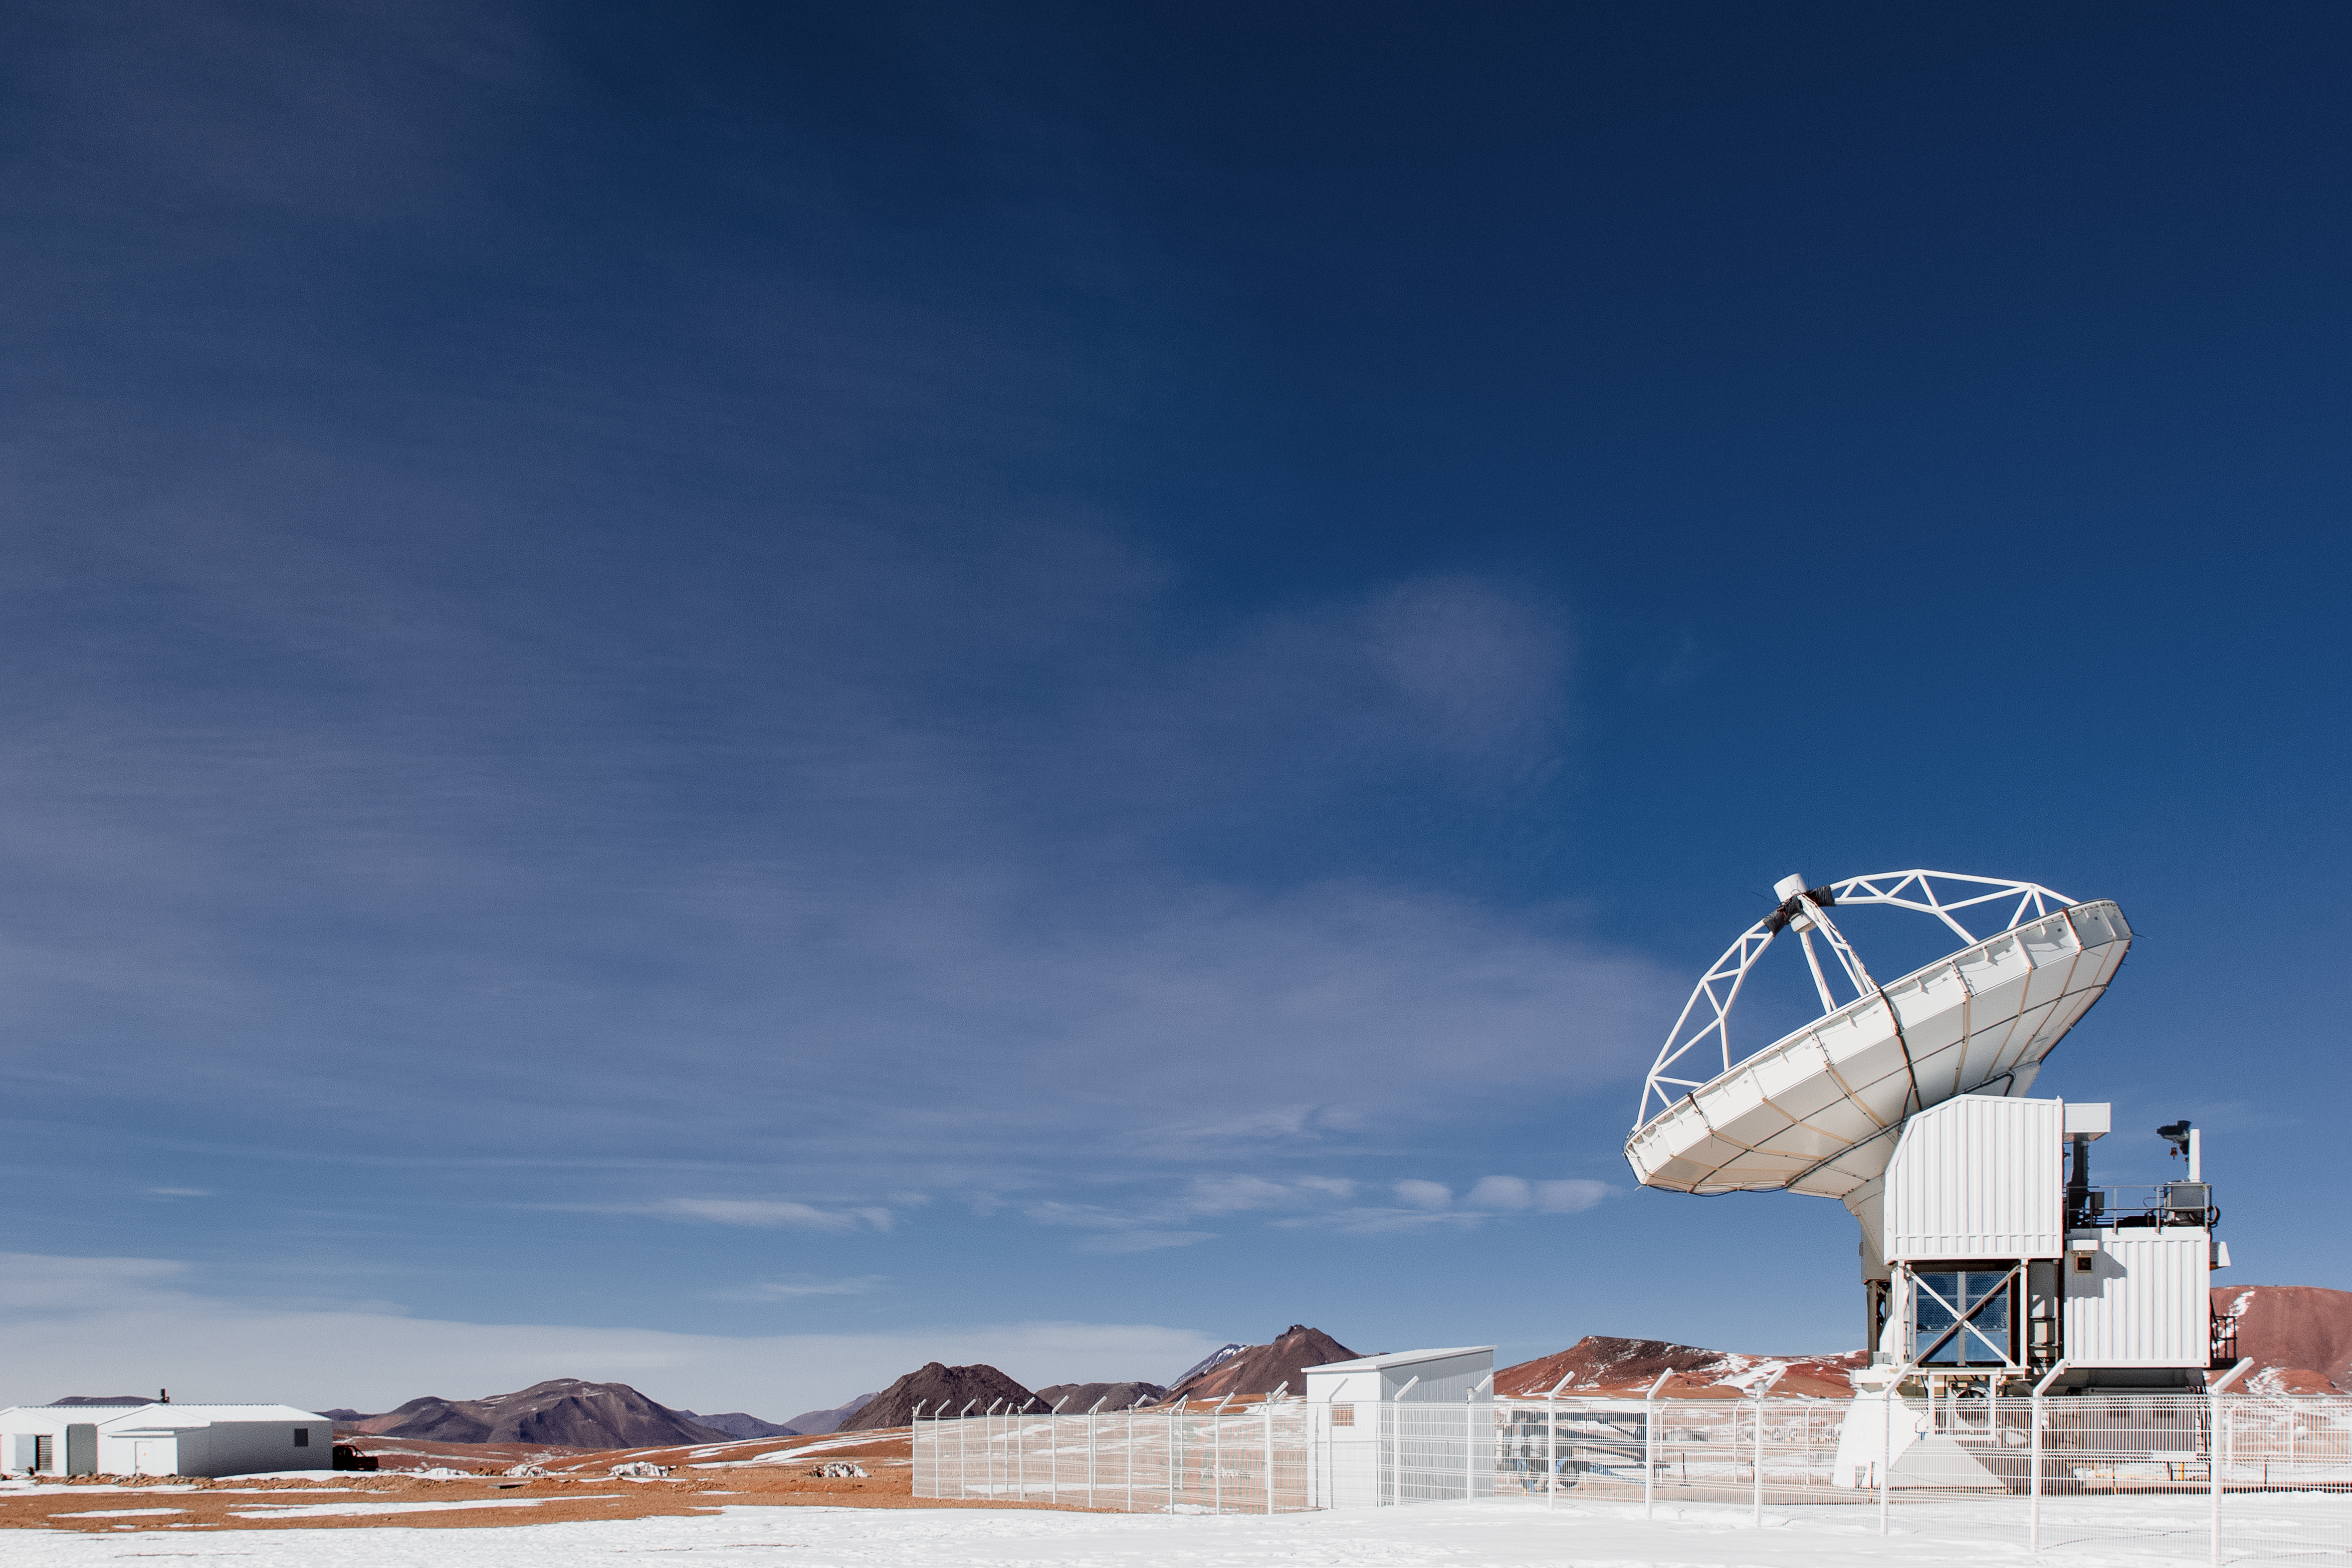

APEX on snowy Chajnantor

The 12-metre dish of the ESO operated Atacama Pathfinder Experiment (APEX) telescope points towards the blue sky in the foreground of a snowy scene on Chajnantor Plateau in northern Chile. Numerous peaks surrounding the site, which also hosts the Atacama Large Millimeter/submillimeter Array (ALMA), can be seen.

Credit: N. Aros Marzá/ESO